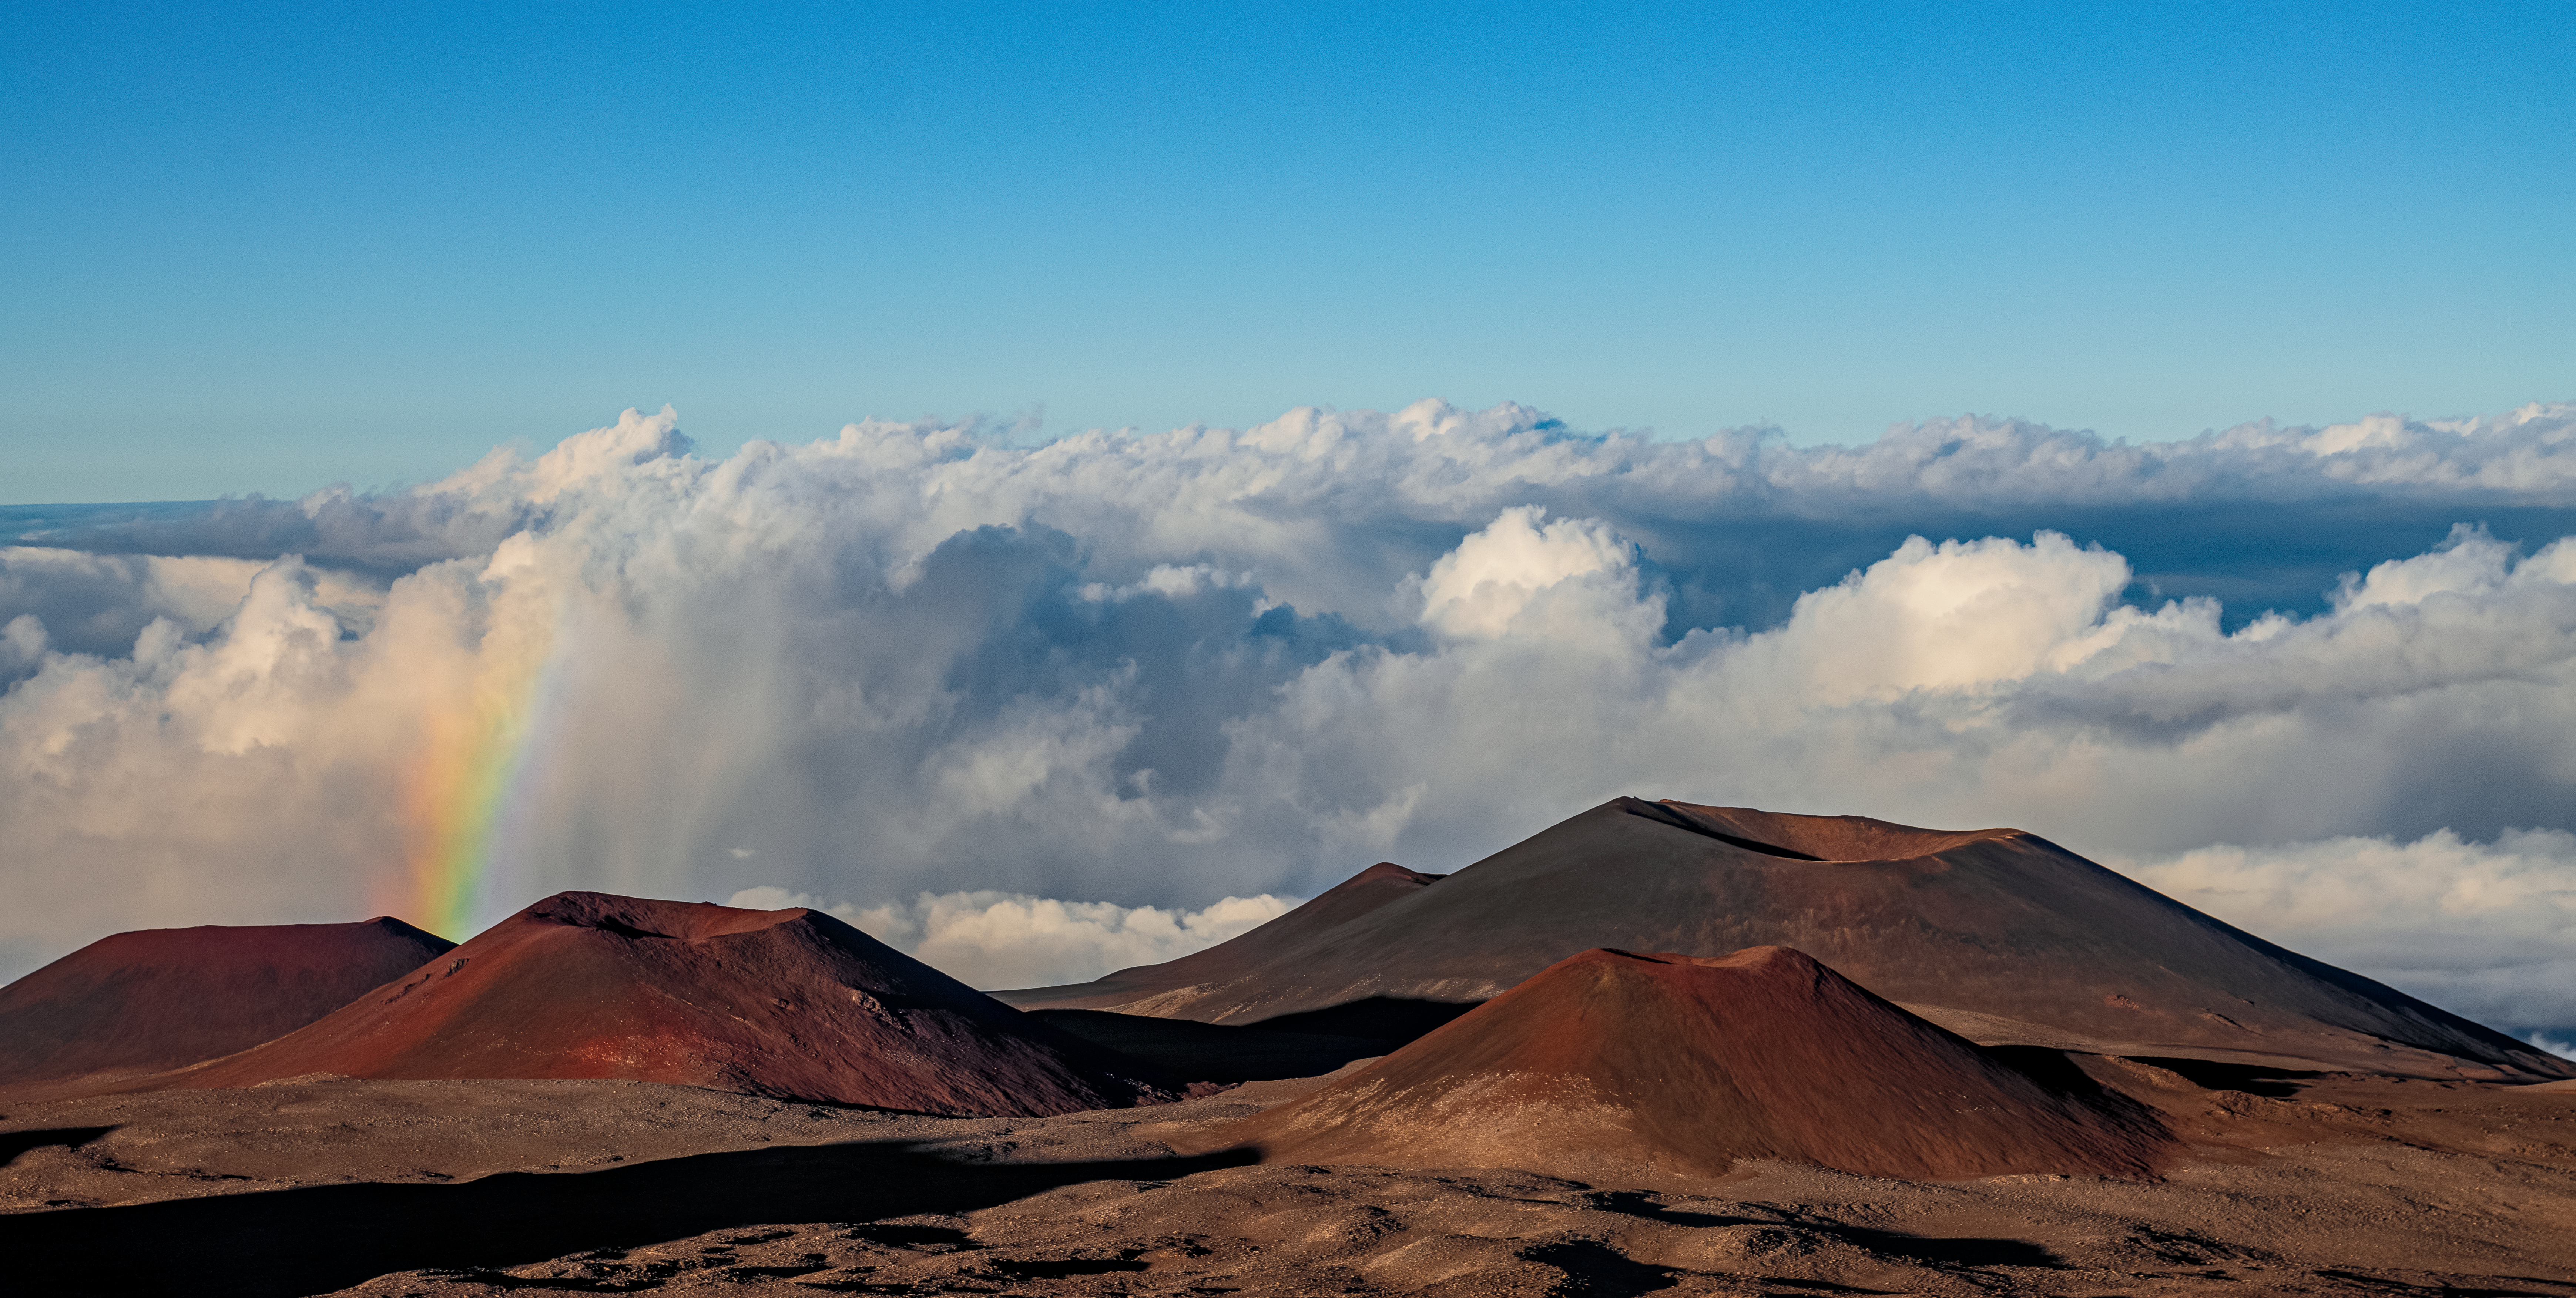

Rainbow on Maunakea

From the vantage point of Gemini North, one half of the International Gemini Observatory, operated by NSF NOIRLab, a small rainbow can be seen sprouting from behind smaller peaks near the summit of Maunakea. One of the five volcanoes constituting the Big Island of Hawai‘i, Maunakea rises to an elevation of 4205 meters (13,786 feet). At that elevation, tropical clouds infrequently cover the summit, but they often roll past at lower altitude, as seen here, bringing some moisture to the dry area. These water droplets suspended in the air would typically be invisible, but their presence is betrayed when light is refracted through them. The droplets become like prisms, slowing and then separating the almost white sunlight into its component colors. The result is a spectacular spectrum of light — a rainbow — that is beautifully complimented by the red soil of the volcano and deep blue of the sky.

This photo was taken as part of the recent NOIRLab 2022 Photo Expedition to all the NOIRLab sites.

Credit: International Gemini Observatory/NOIRLab/NSF/AURA/T. Matsopoulos